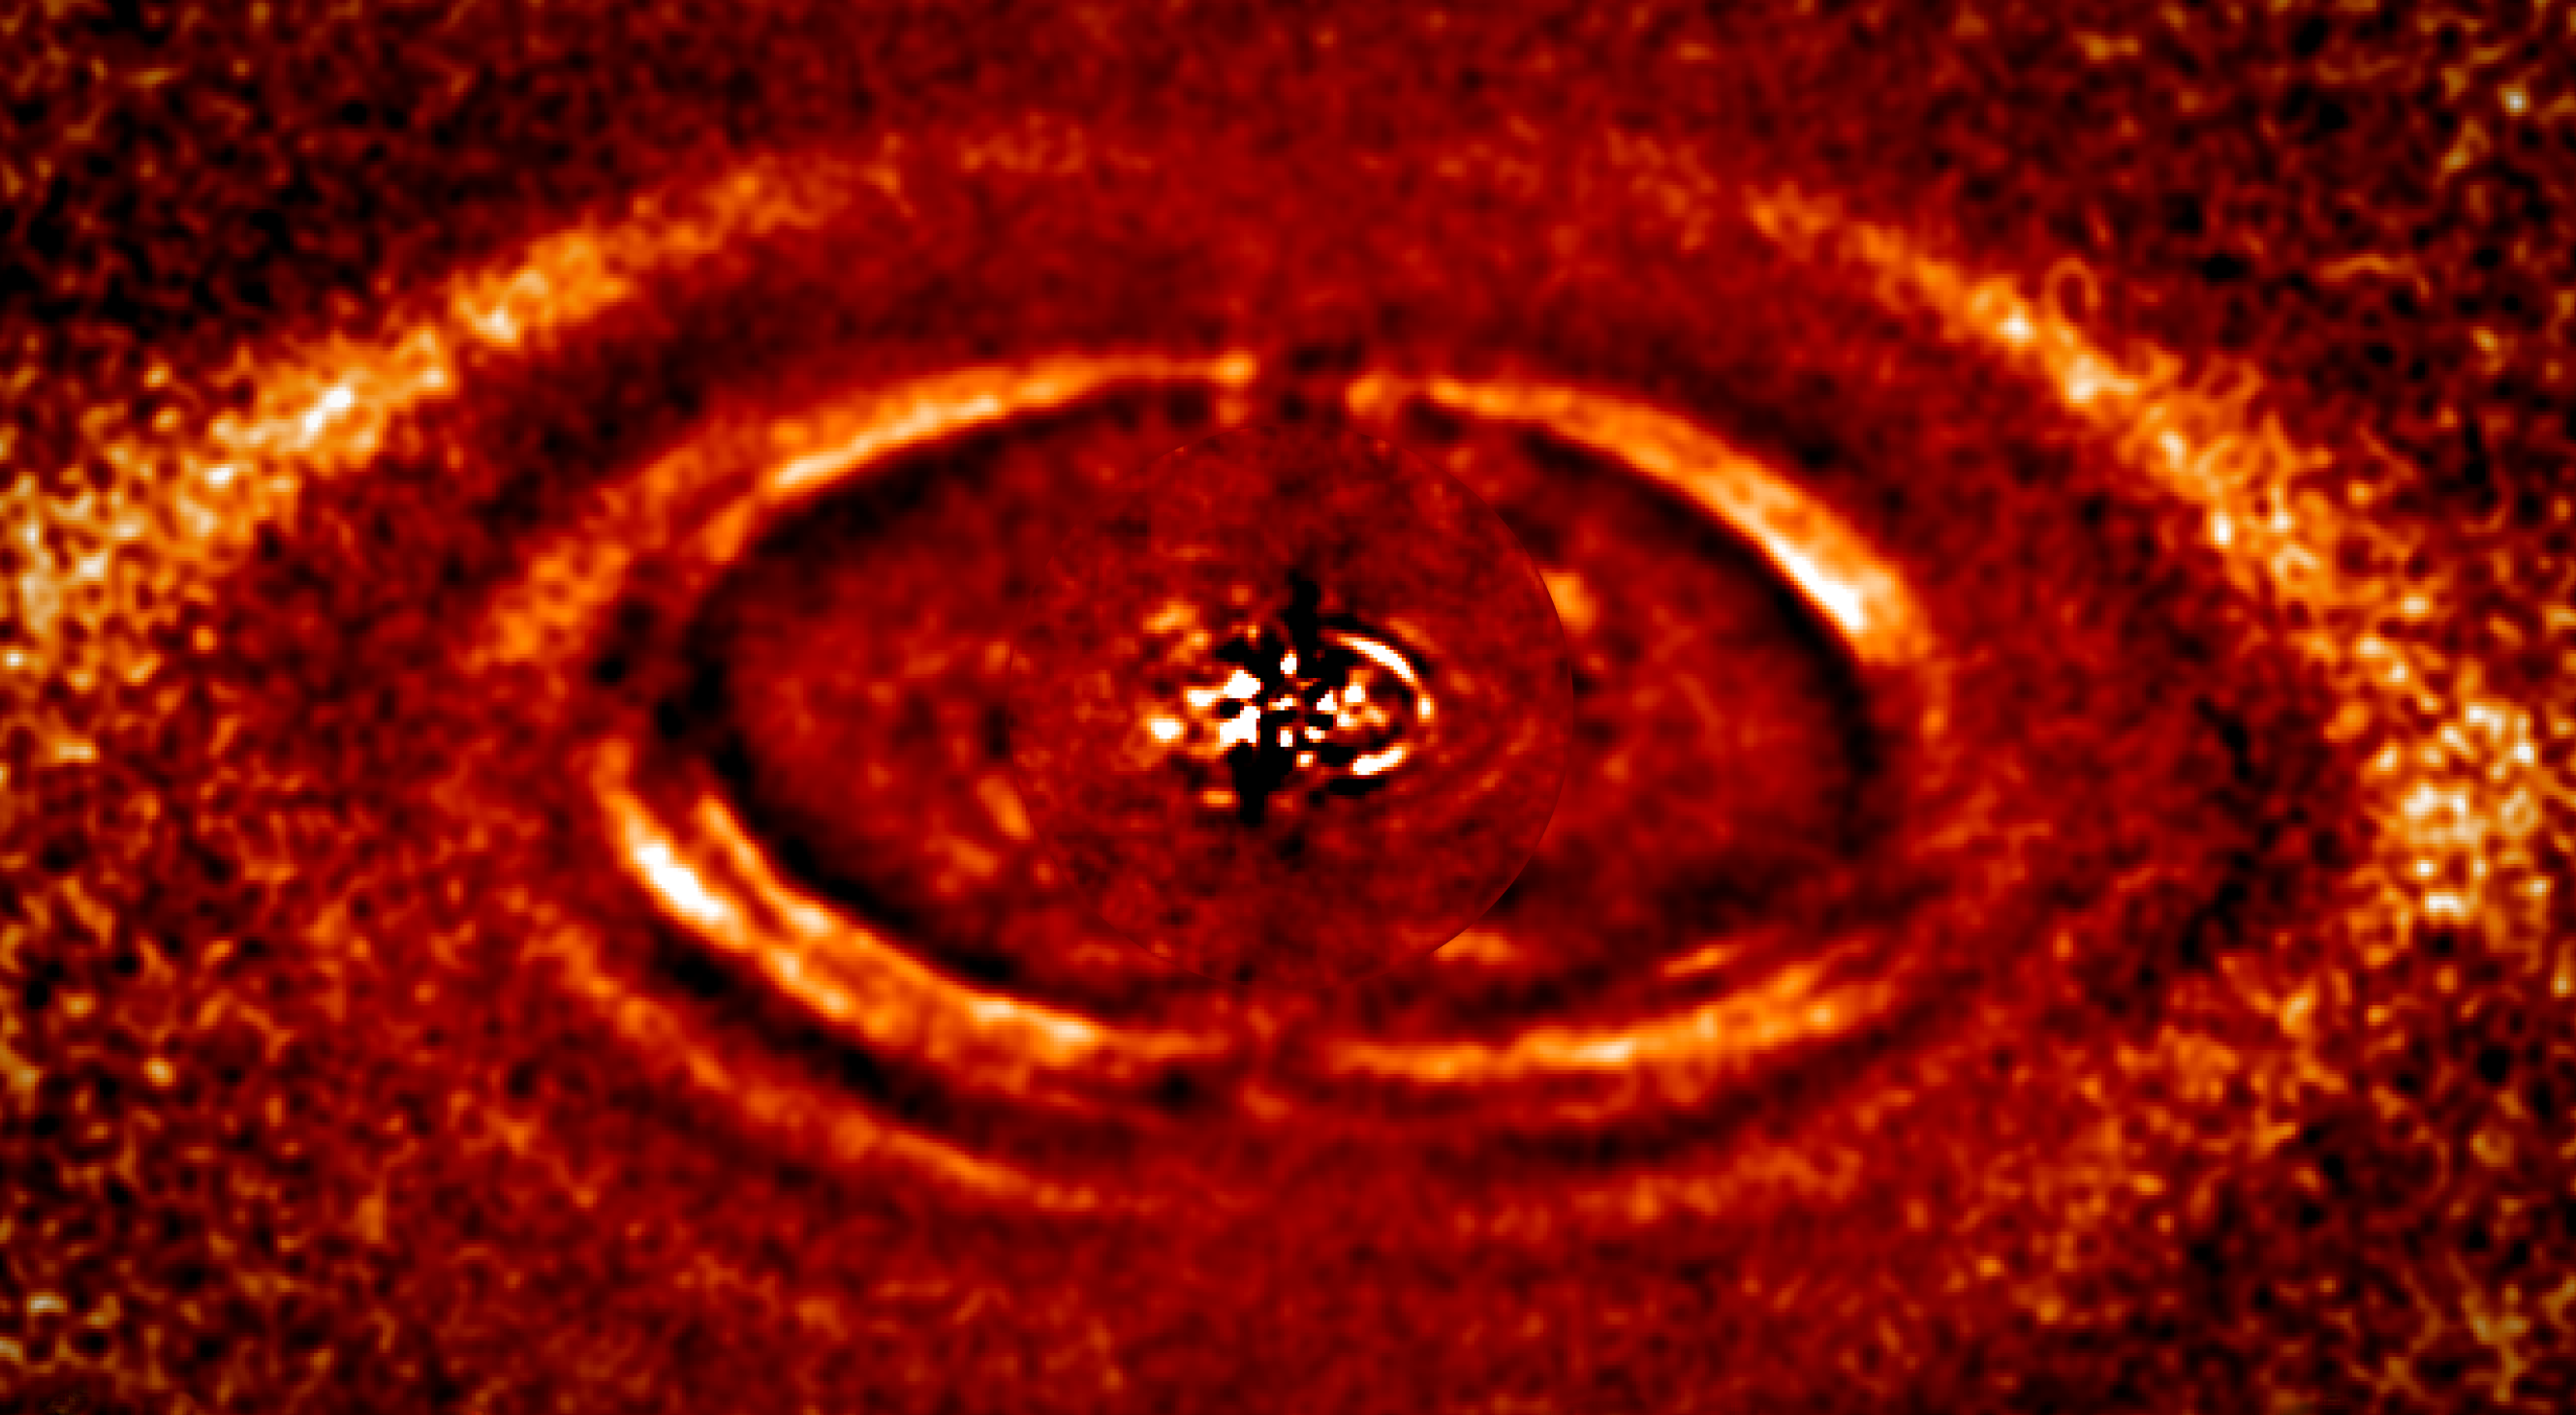

Boulevard of broken rings

This Picture of the Week illustrates the remarkable capabilities of SPHERE (the Spectro-Polarimetric High-contrast Exoplanet REsearch instrument), a planet-hunting instrument mounted on ESO’s Very Large Telescope (VLT) in Chile: It shows a series of broken rings of dust around a nearby star. These concentric rings are located in the inner region of the debris disc surrounding a young star named HD 141569A, which sits some 370 light-years away from us.

In this image we see what is known as a transition disc, a short-lived stage between the protoplanetary phase, when planets have not yet formed, and a later time when planets have coalesced, leaving the disc populated only by any remaining — and predominantly dusty — debris.

What we see here are structures formed of dust, revealed for the first time in near-infrared light by SPHERE — at a high enough resolution to capture remarkable detail! The area shown in this image has a diameter of just 200 times the Earth–Sun distance.

Several features are visible, including a bright, prominent ring with well-defined edges — so asymmetric that it appears as a half-ring — multiple clumps, several concentric ringlets, and a pattern akin to a spiral arm. It is significant that these structures are asymmetric; this may reflect an uneven, or clumpy, distribution of dust in the disc, something for which astronomers do not currently have a firm explanation. It is possible that this phenomenon is caused by the presence of planets, but so far no planets of sufficient size to do this have been found in this system.

Credit: ESO/Perrot